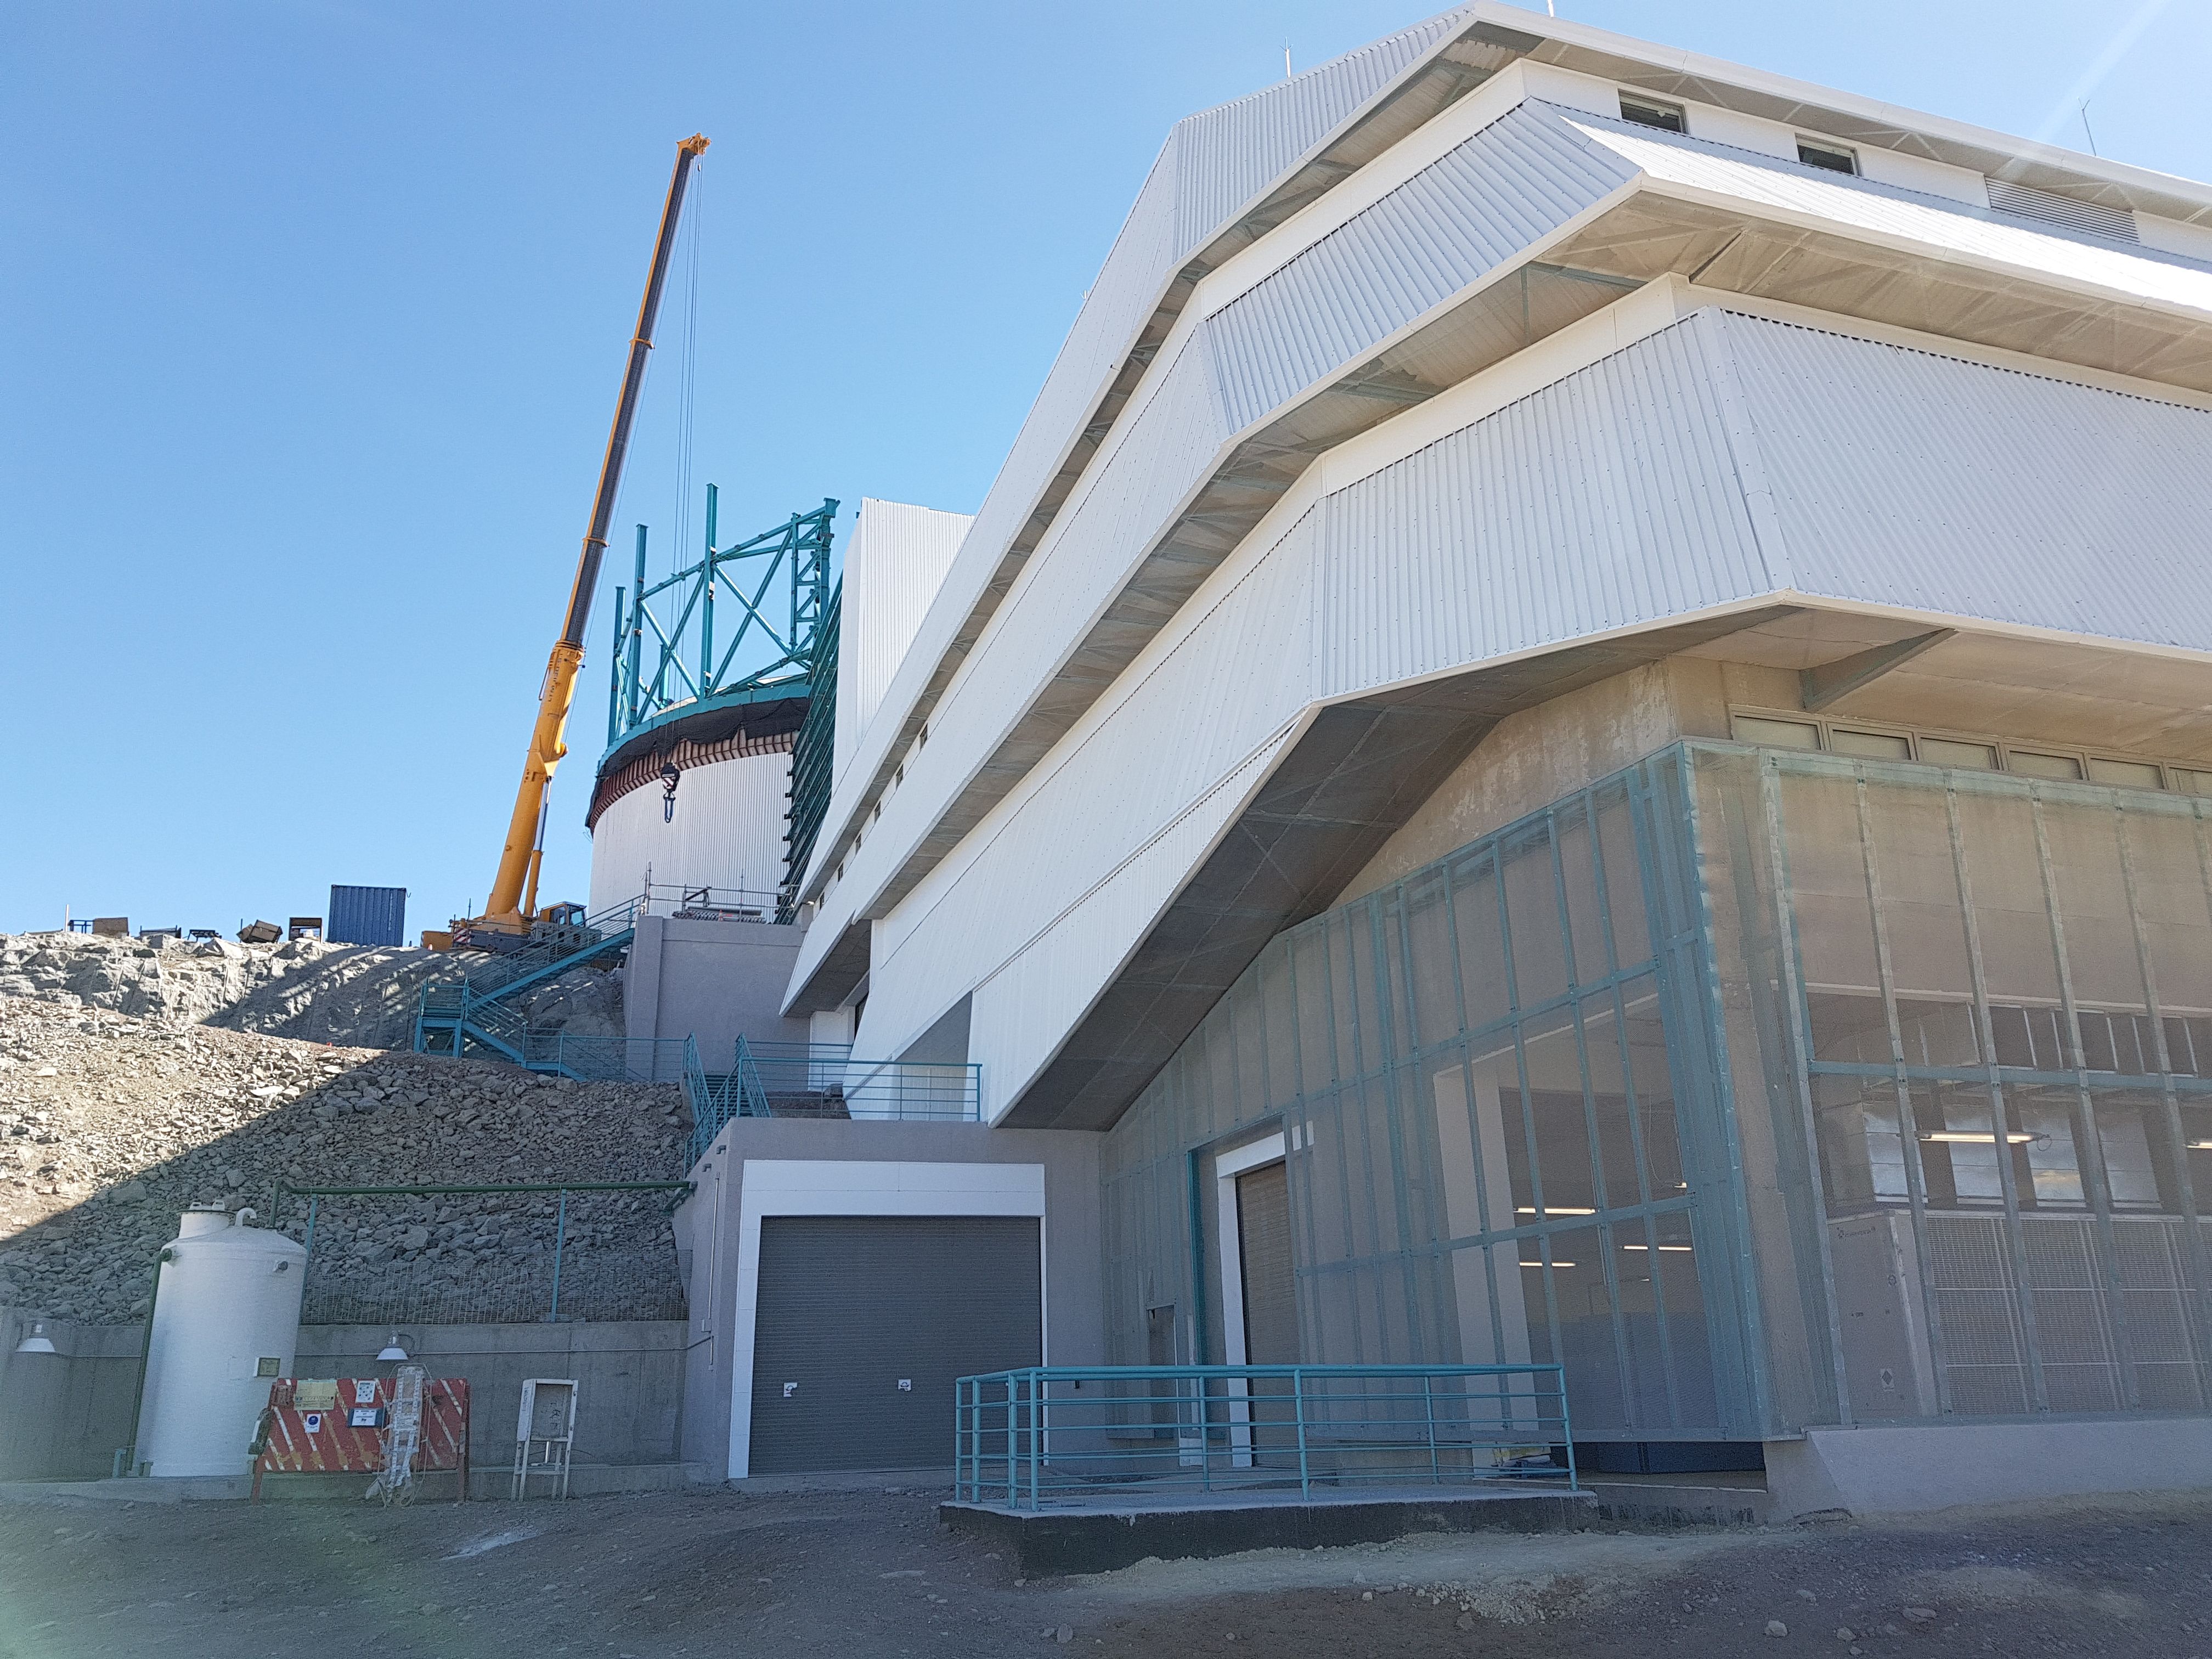

Summit Update. Besalco guarantee period

Summit site construction site status in April, 2018. General Contractor Besalco is completing punch list items.

Credit: Rubin Observatory/NSF/AURA